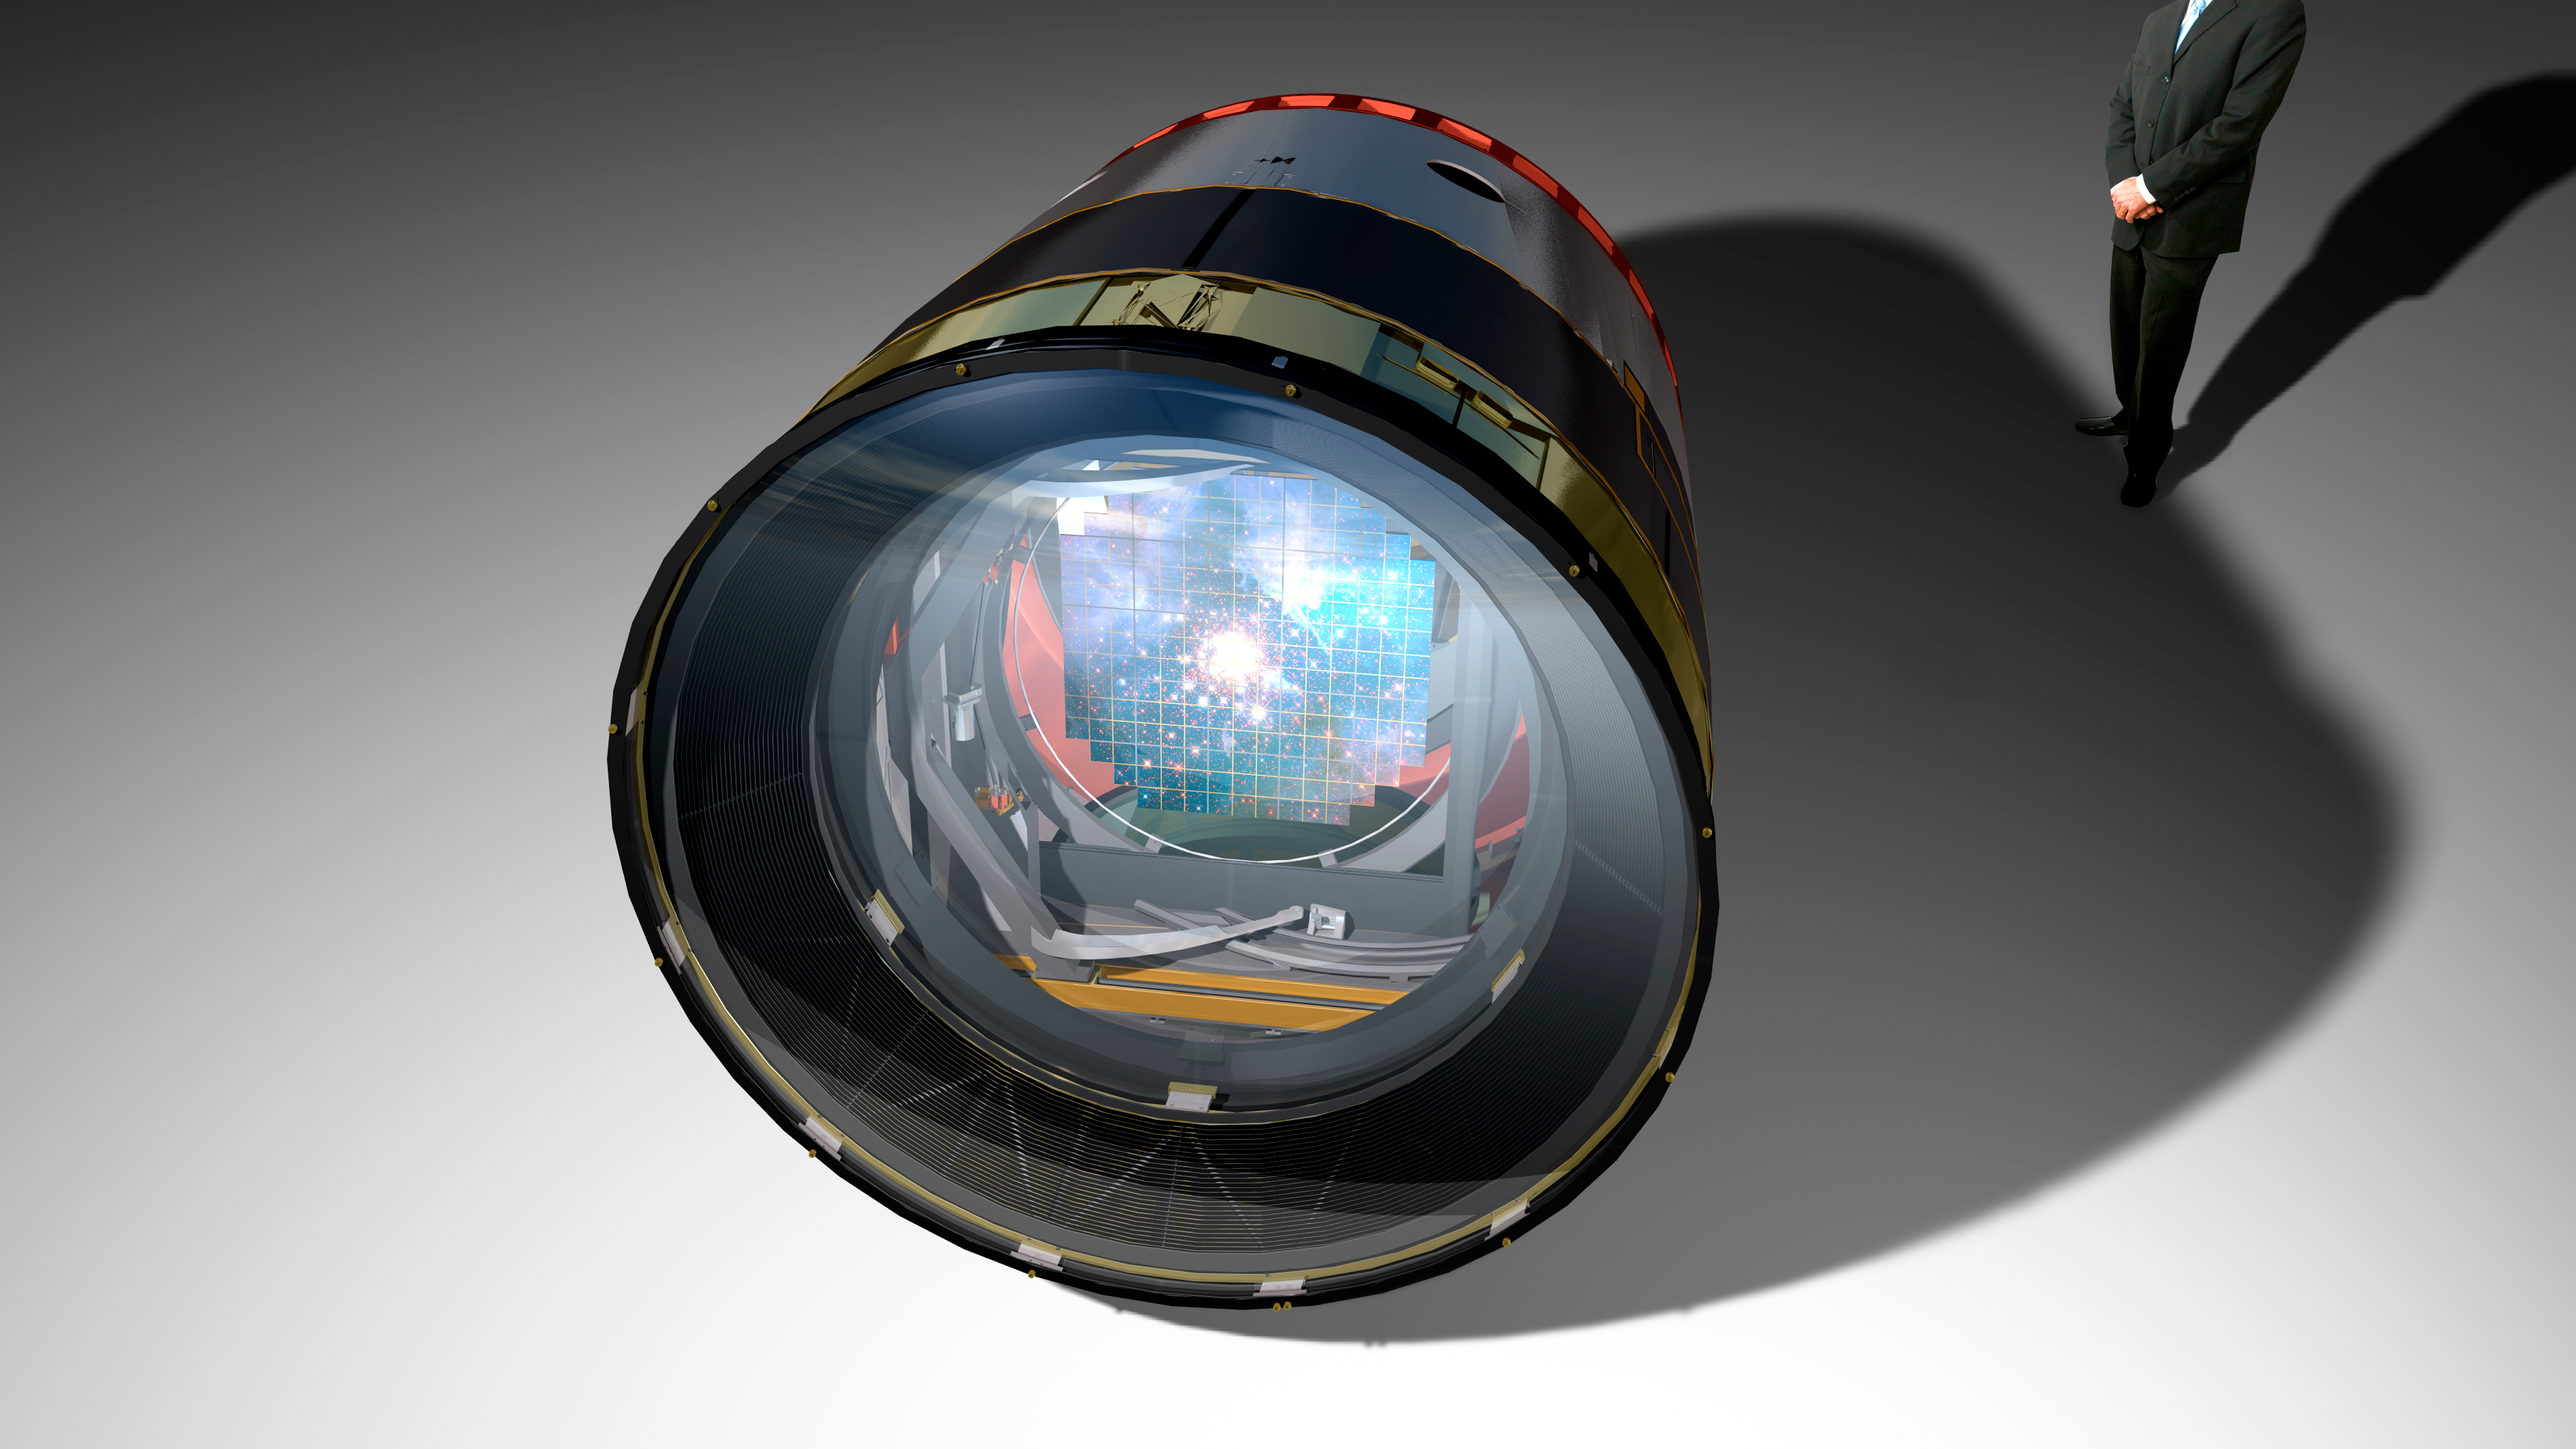

Camera

The LSST camera has 63-cm diameter focal place and 3.2 billion pixels of 0.2 arcseconds per pixel. Six filters are available, ugrizy, with 5 in the filter wheel at any given time.

Credit: Todd Mason, Mason Productions Inc./Rubin Observatory/ NSF/ AURA